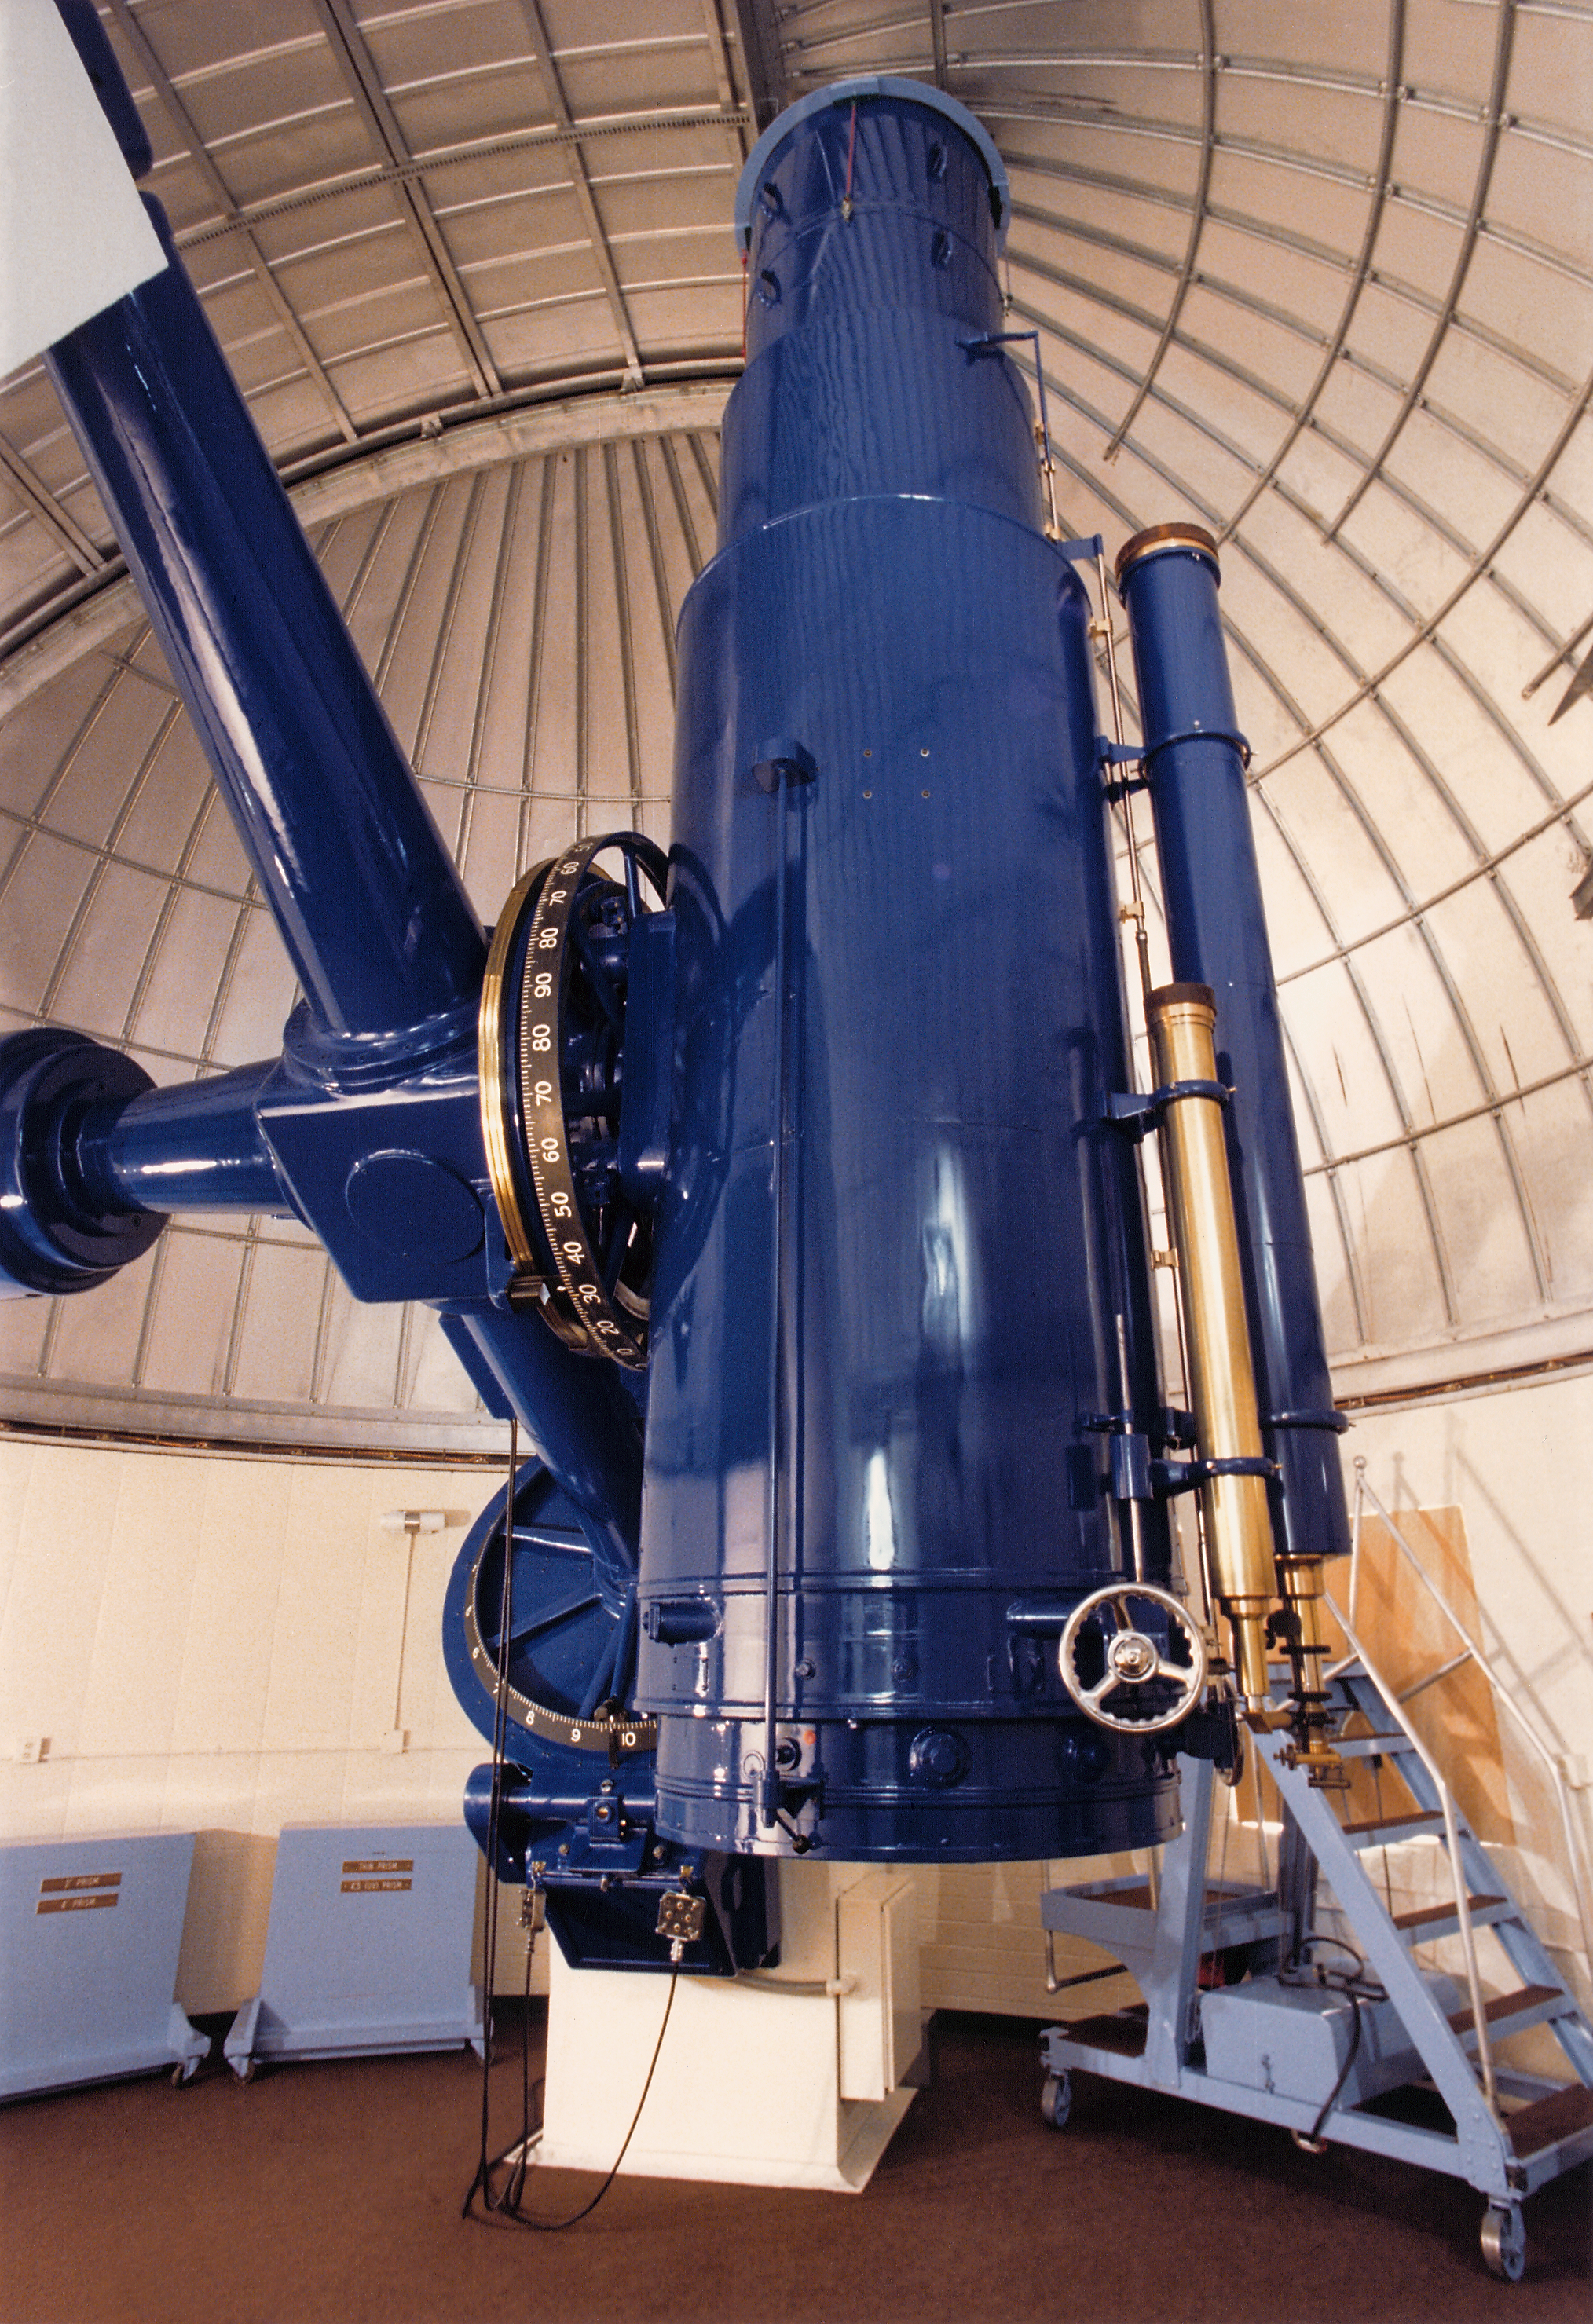

KPNO Schmidt

Interior of the Burrell Schmidt Telescope of the Case Western Reserve University's Warner and Swasey Observatory, which telescope is operated at the Kitt Peak National Observatory near Tucson, Arizona.

Credit: NOIRLab/NSF/AURA